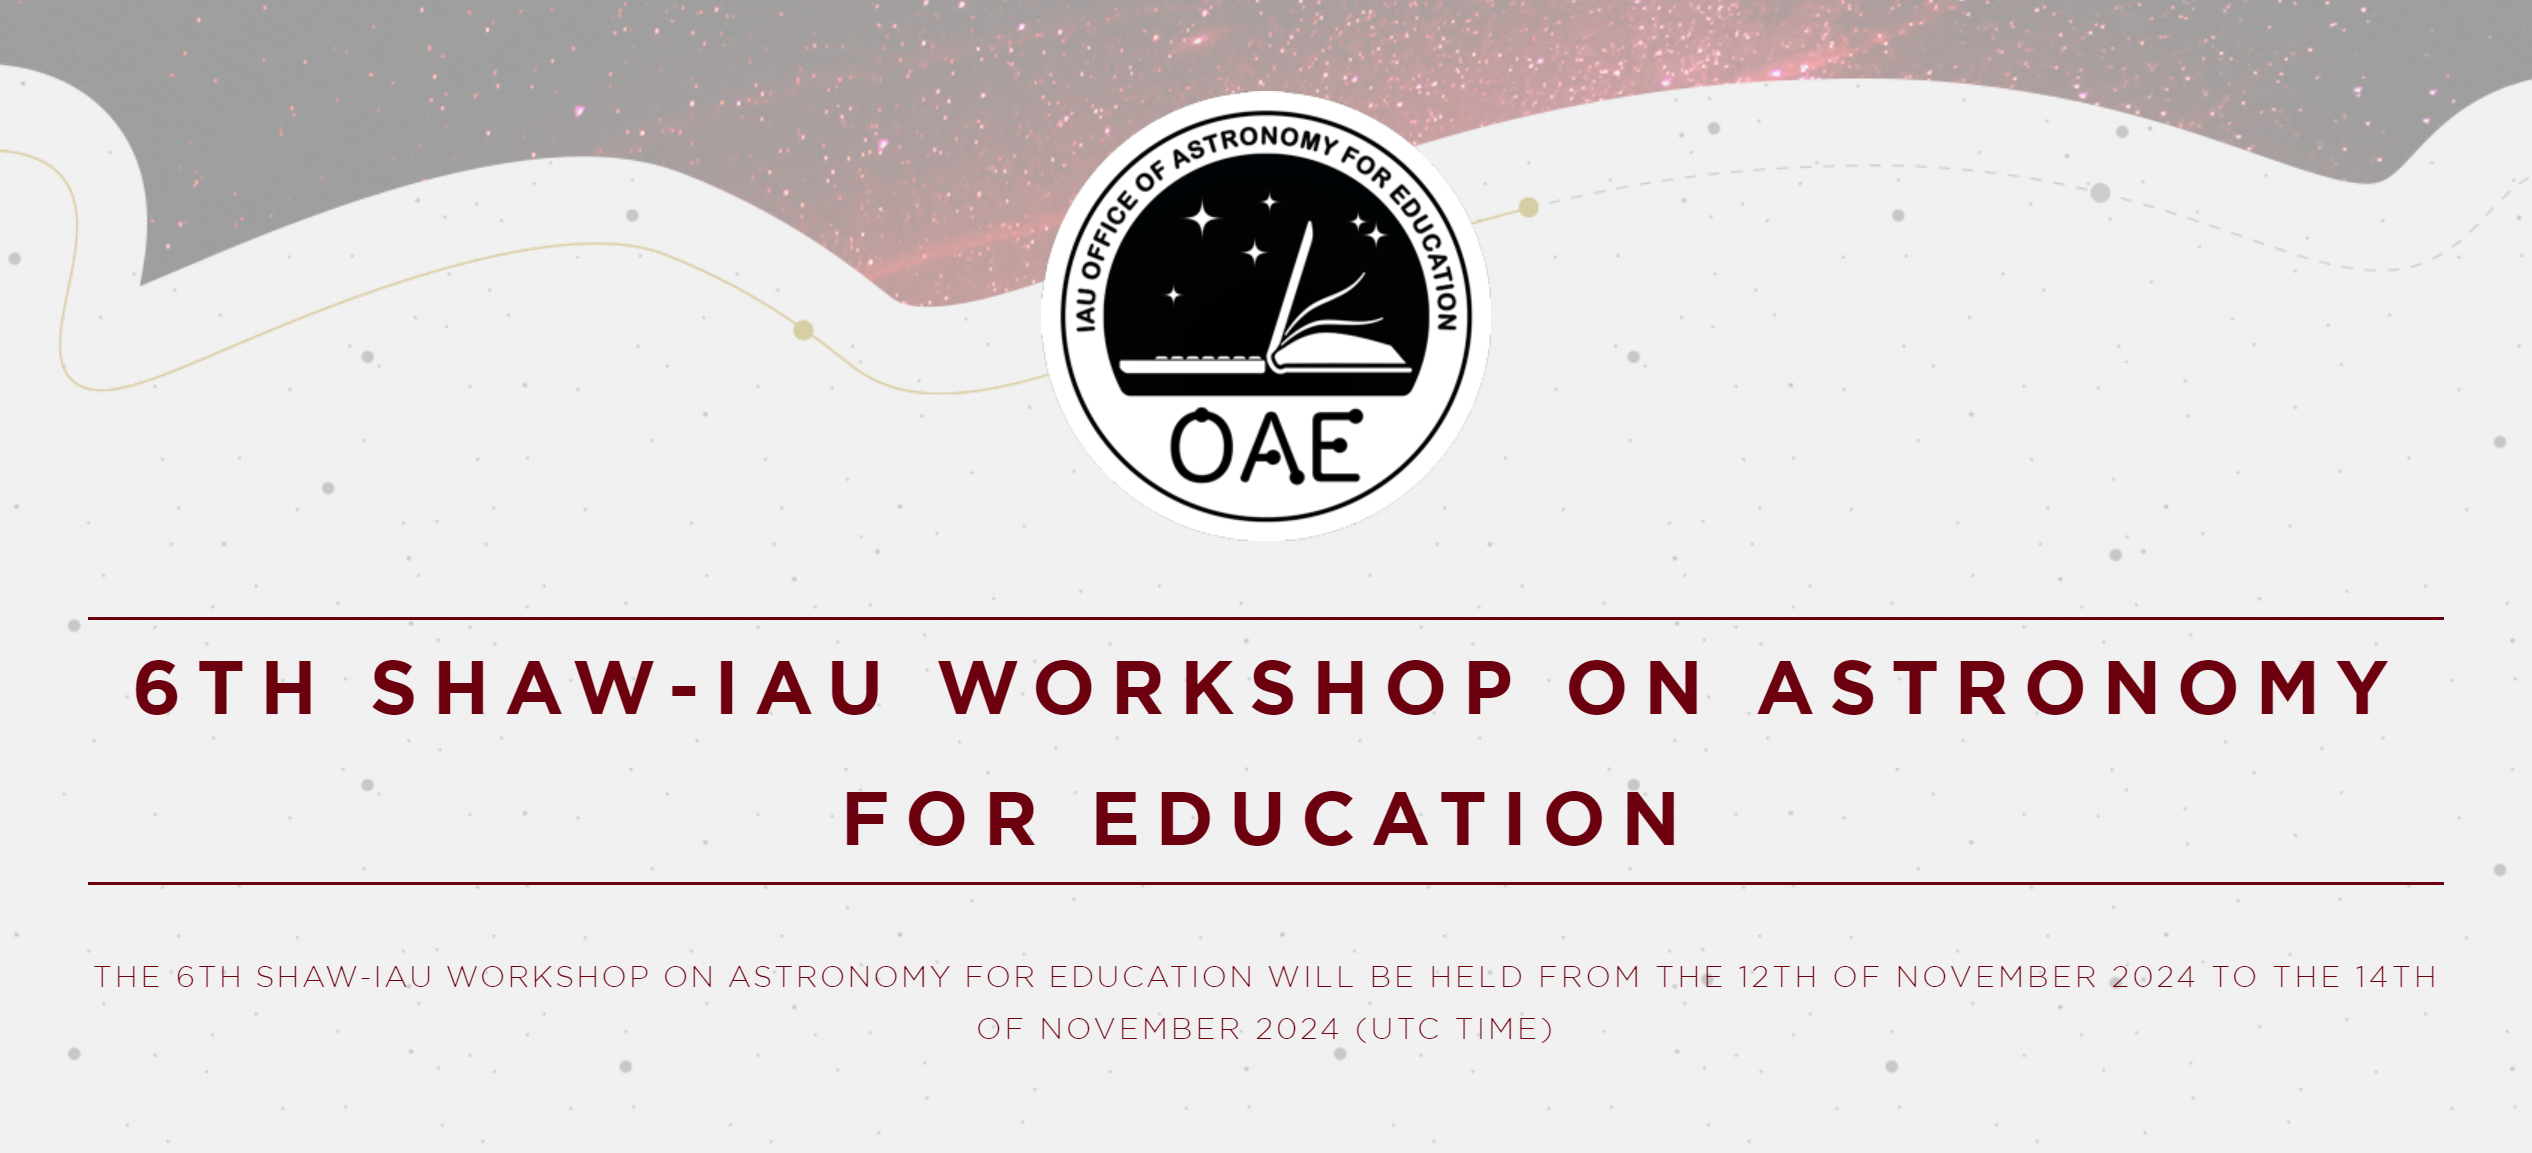

6th Shaw-IAU Workshop

6th Shaw-IAU workshop website banner

Credit: IAU OAE / IAU